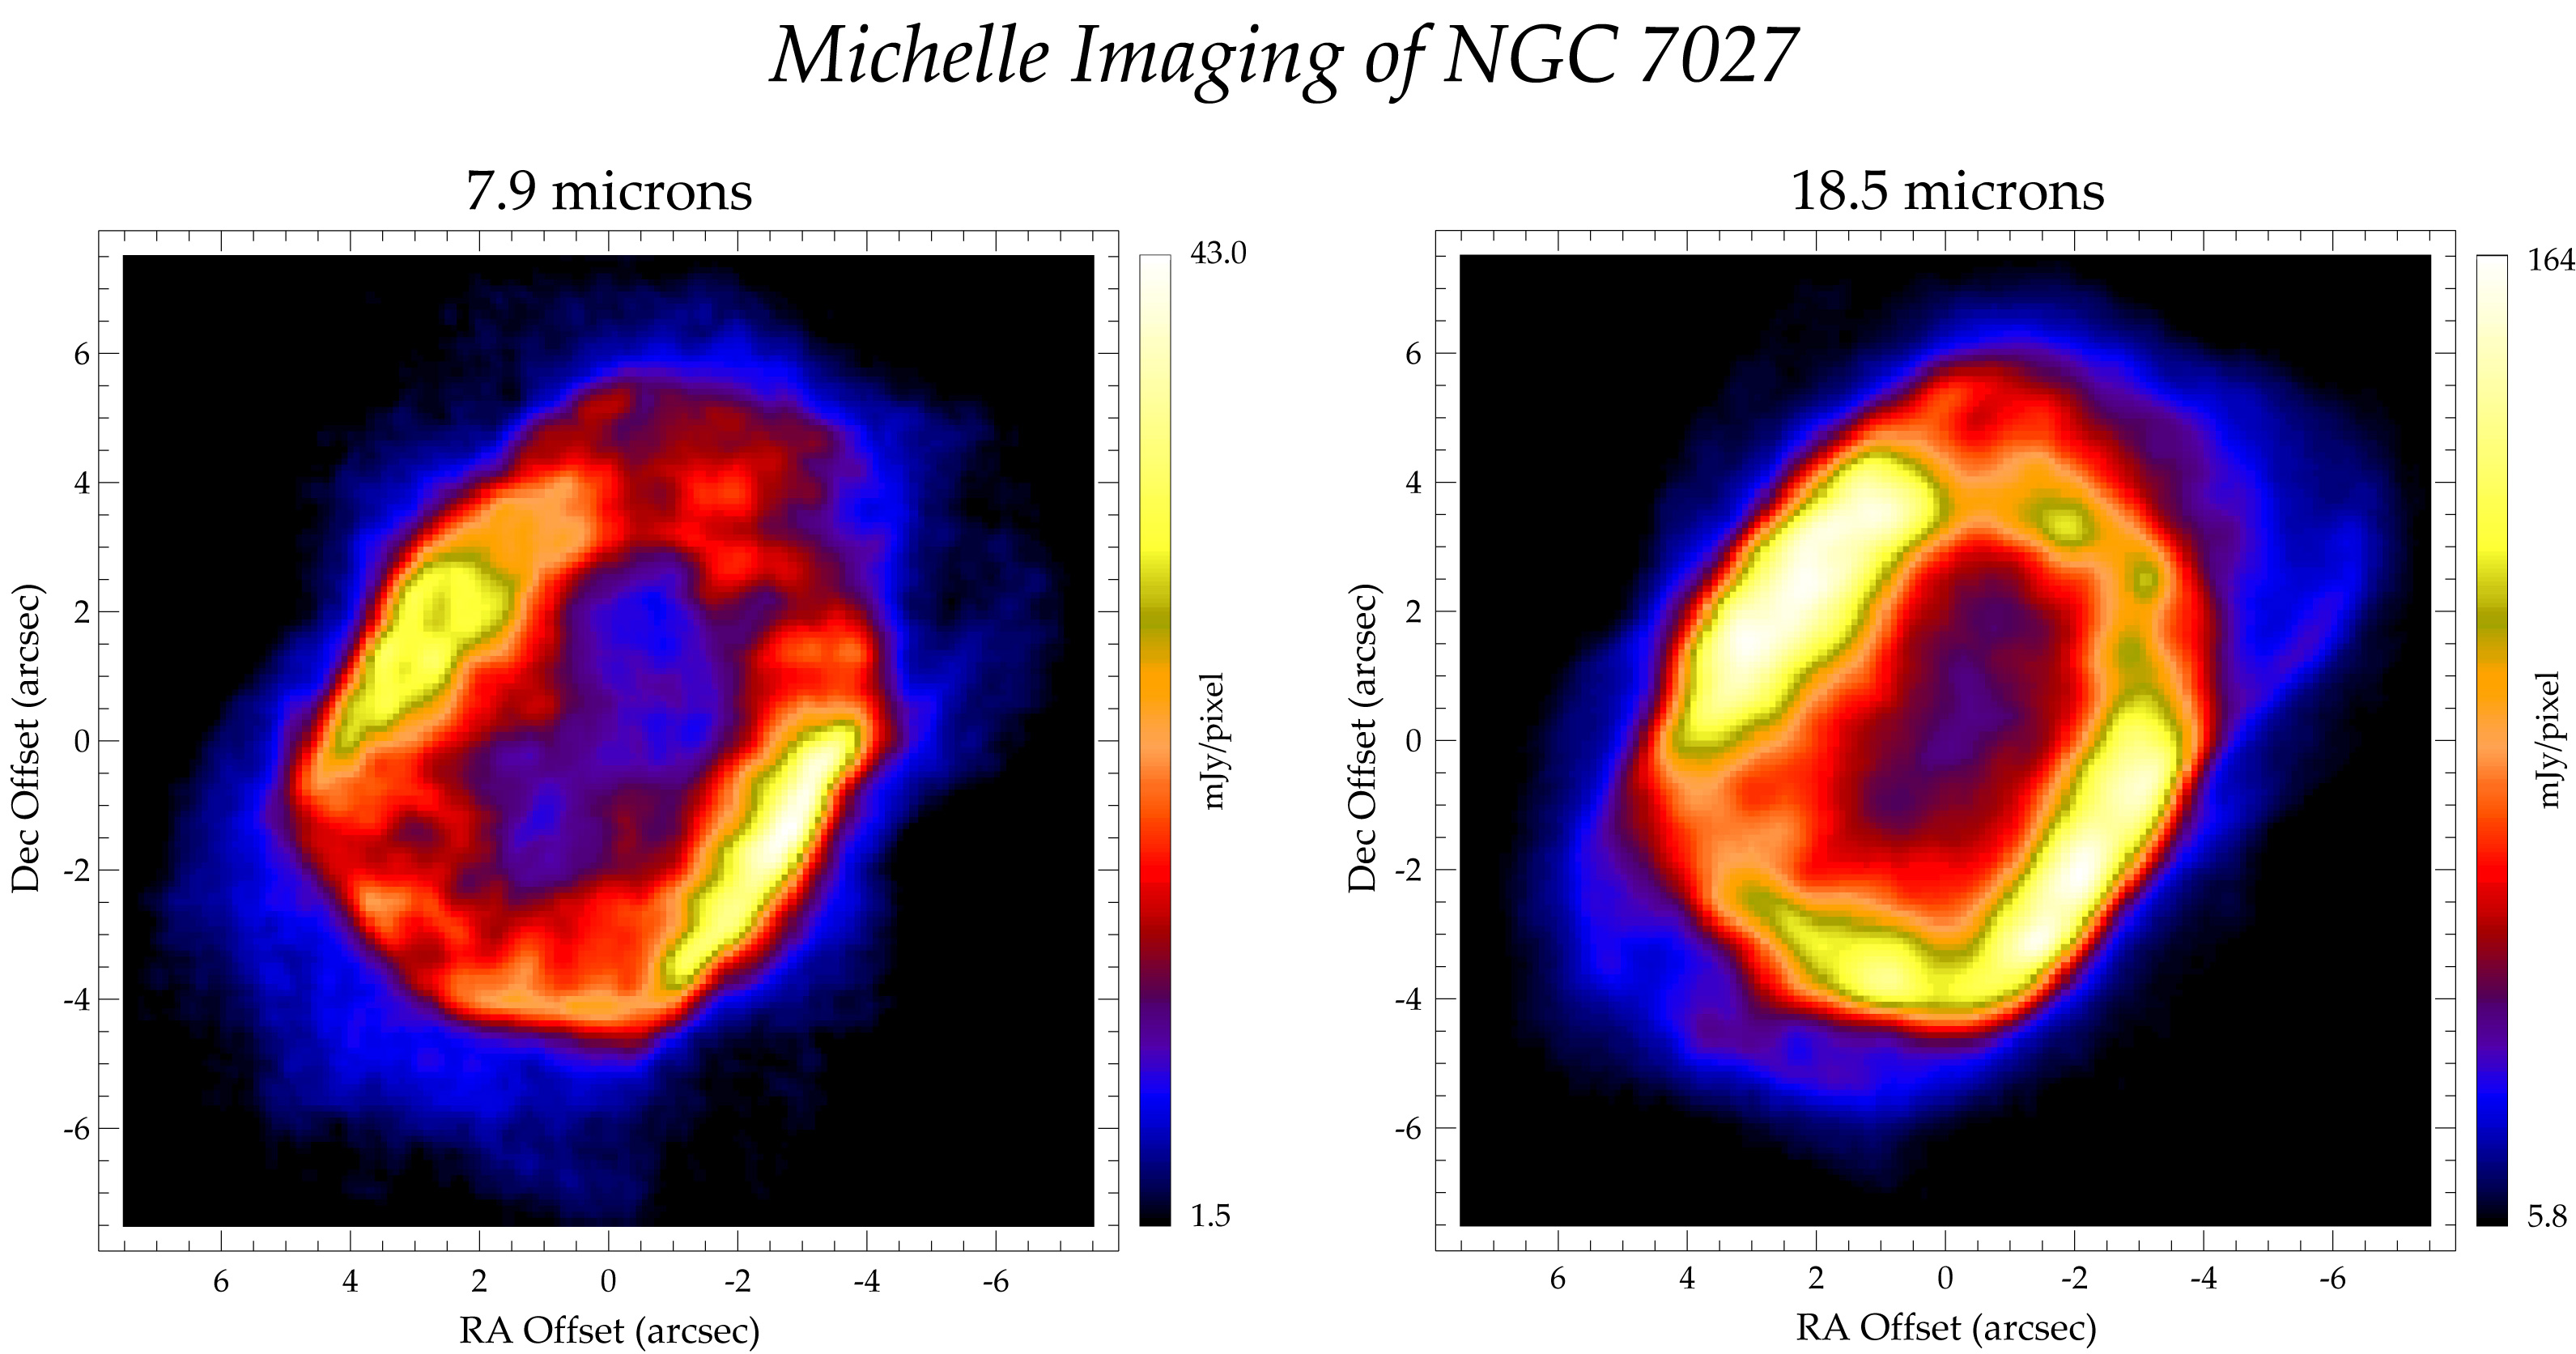

Michelle Imaging of NGC 7027

Credit: International Gemini Observatory/NOIRLab/NSF/AURA